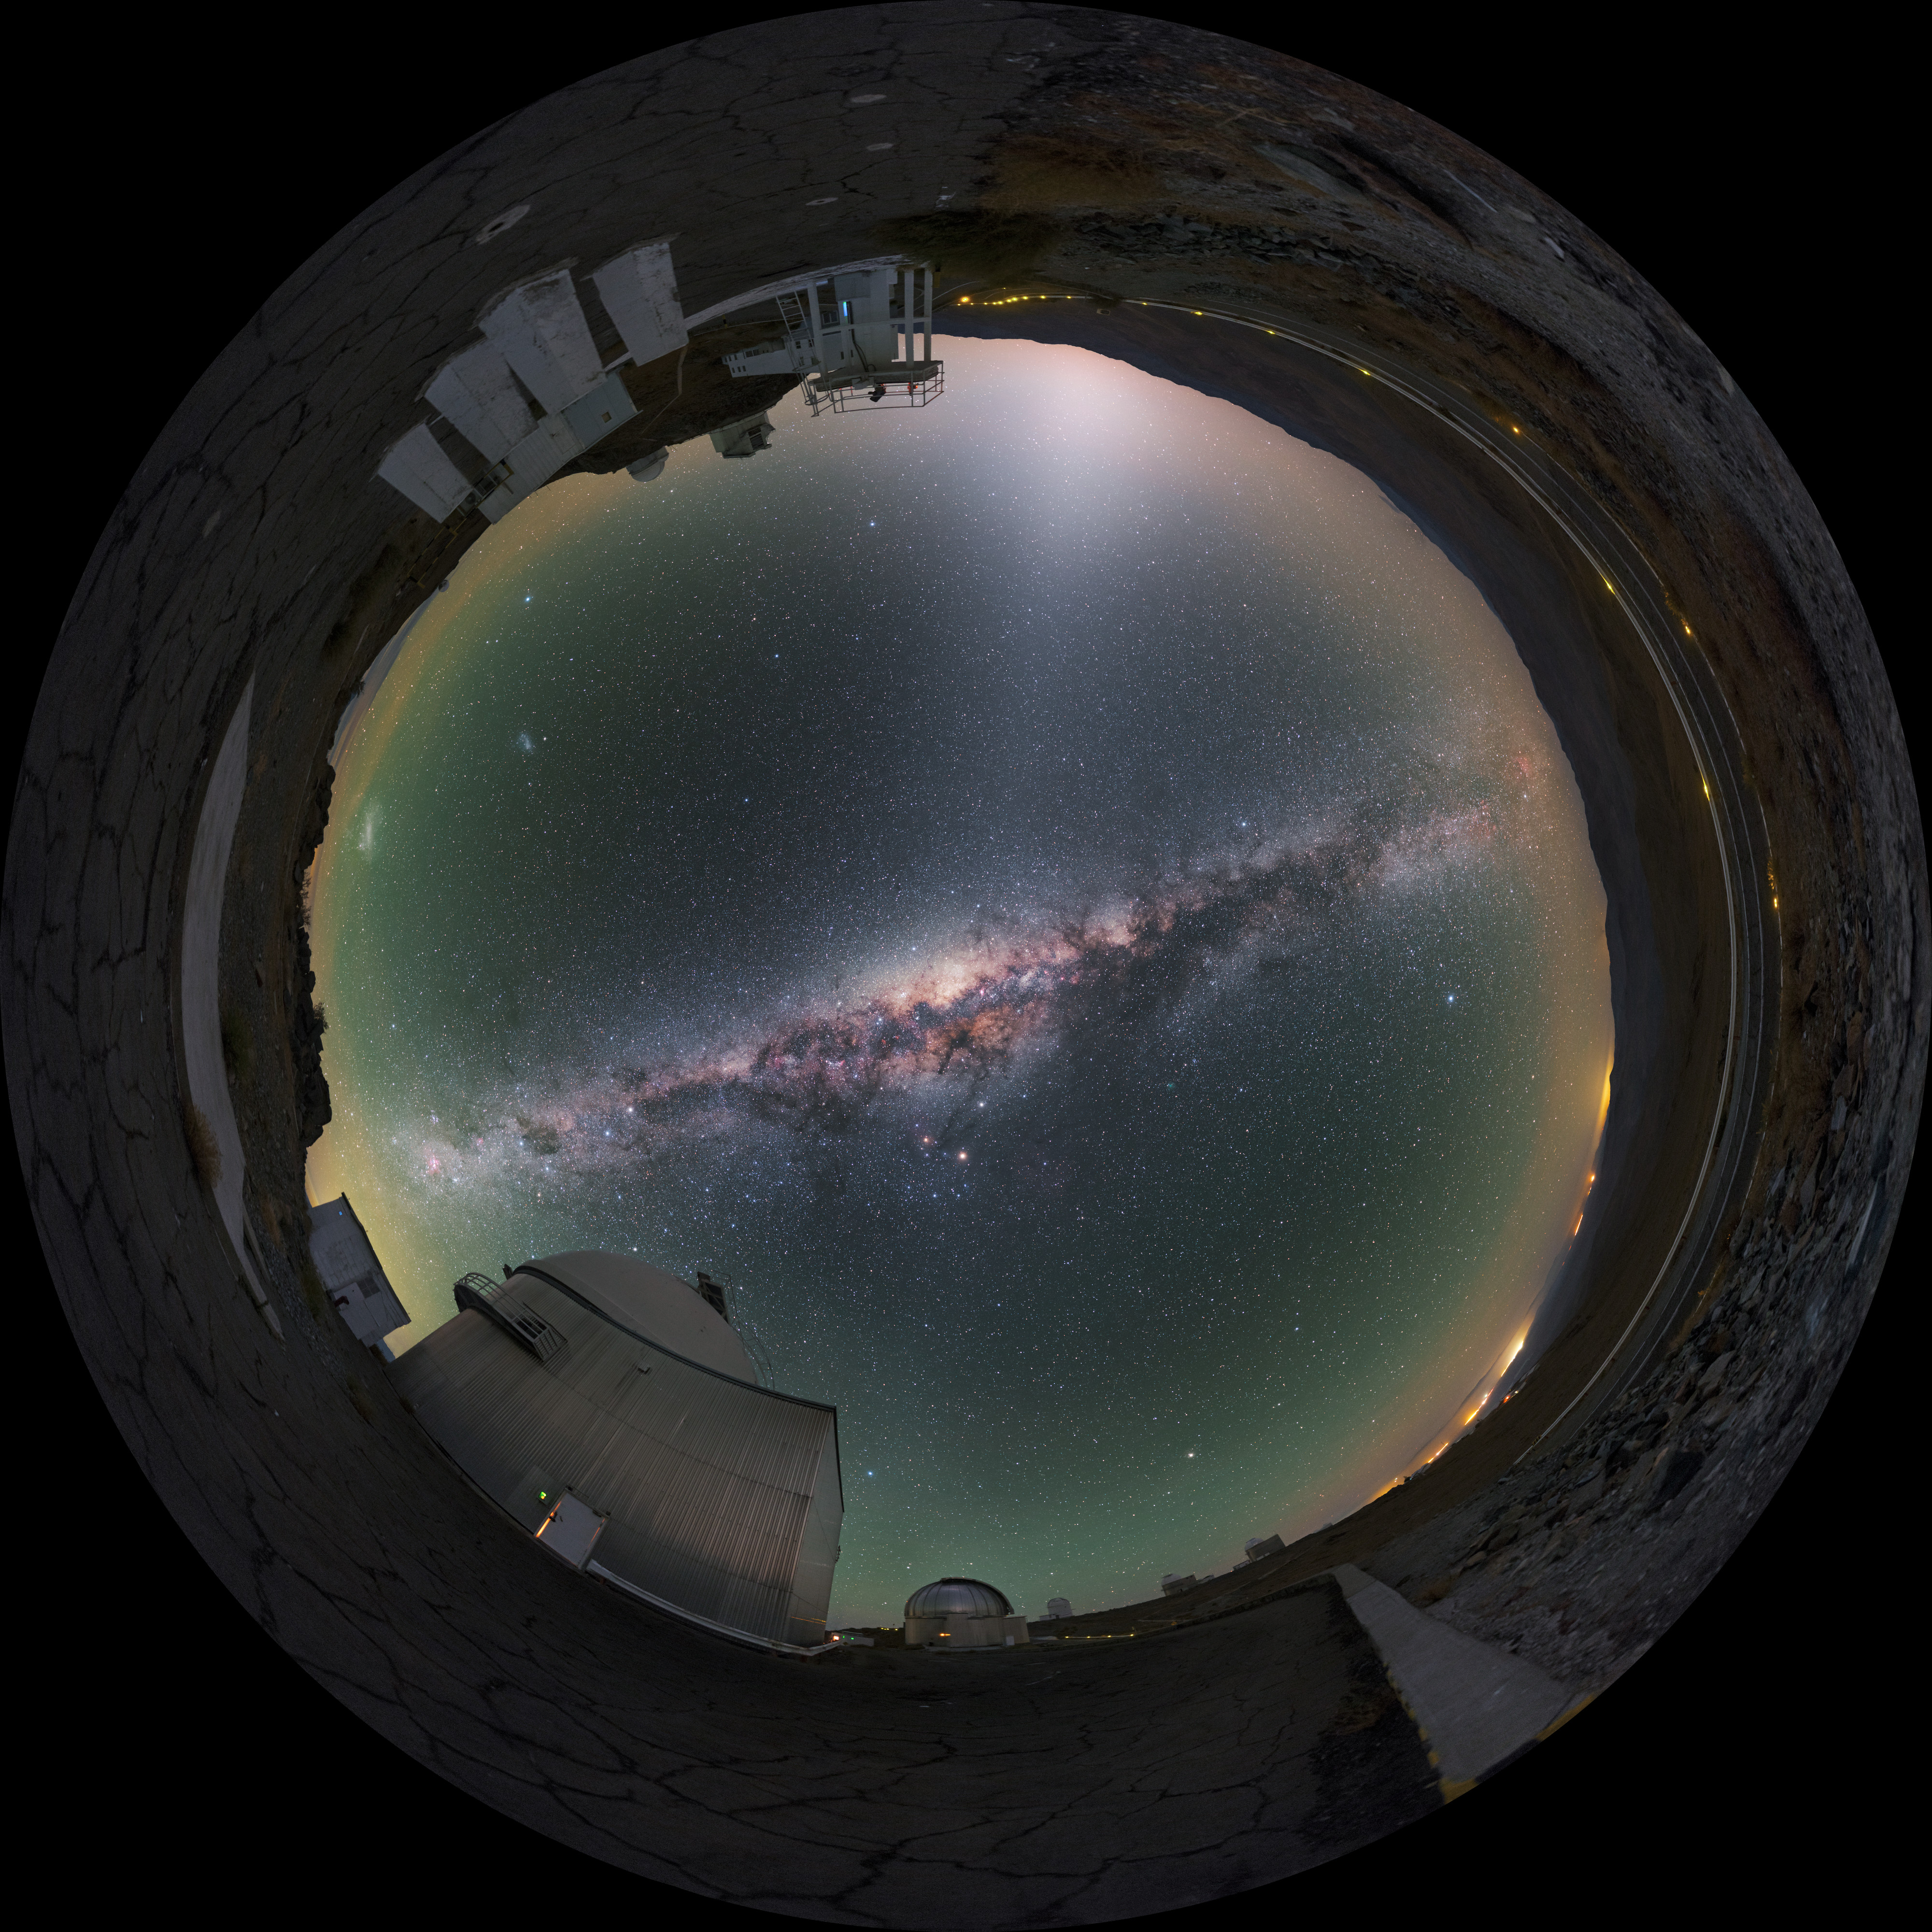

A Collection of Telescopes

Our home galaxy, the Milky Way, can be seen slicing through the centre of this striking 360-degree shot from ESO's La Silla Observatory in the Chilean Atacama Desert. Starting at the bottom left, the ESO 1-metre Schmidt telescope looms towards the camera, to its right, slightly in the background is the MPG/ESO 2.2-metre telescope, with its shinier, metallic, ribbed dome. Looping around to the top left-middle, the ESO 3.6-metre New Technology Telescope cuts an angular figure, rising to the right of yet another domed telescope. Finally, the NTT's round-topped neighbour is, upon close inspection, actually a large dome with a smaller, dome-topped column next to it. The large dome houses ESO's 3.6-metre telescope, while the adjacent smaller dome is the now-decommissioned Coudé Auxiliary Telescope.

Credit: P. Horálek/ESO